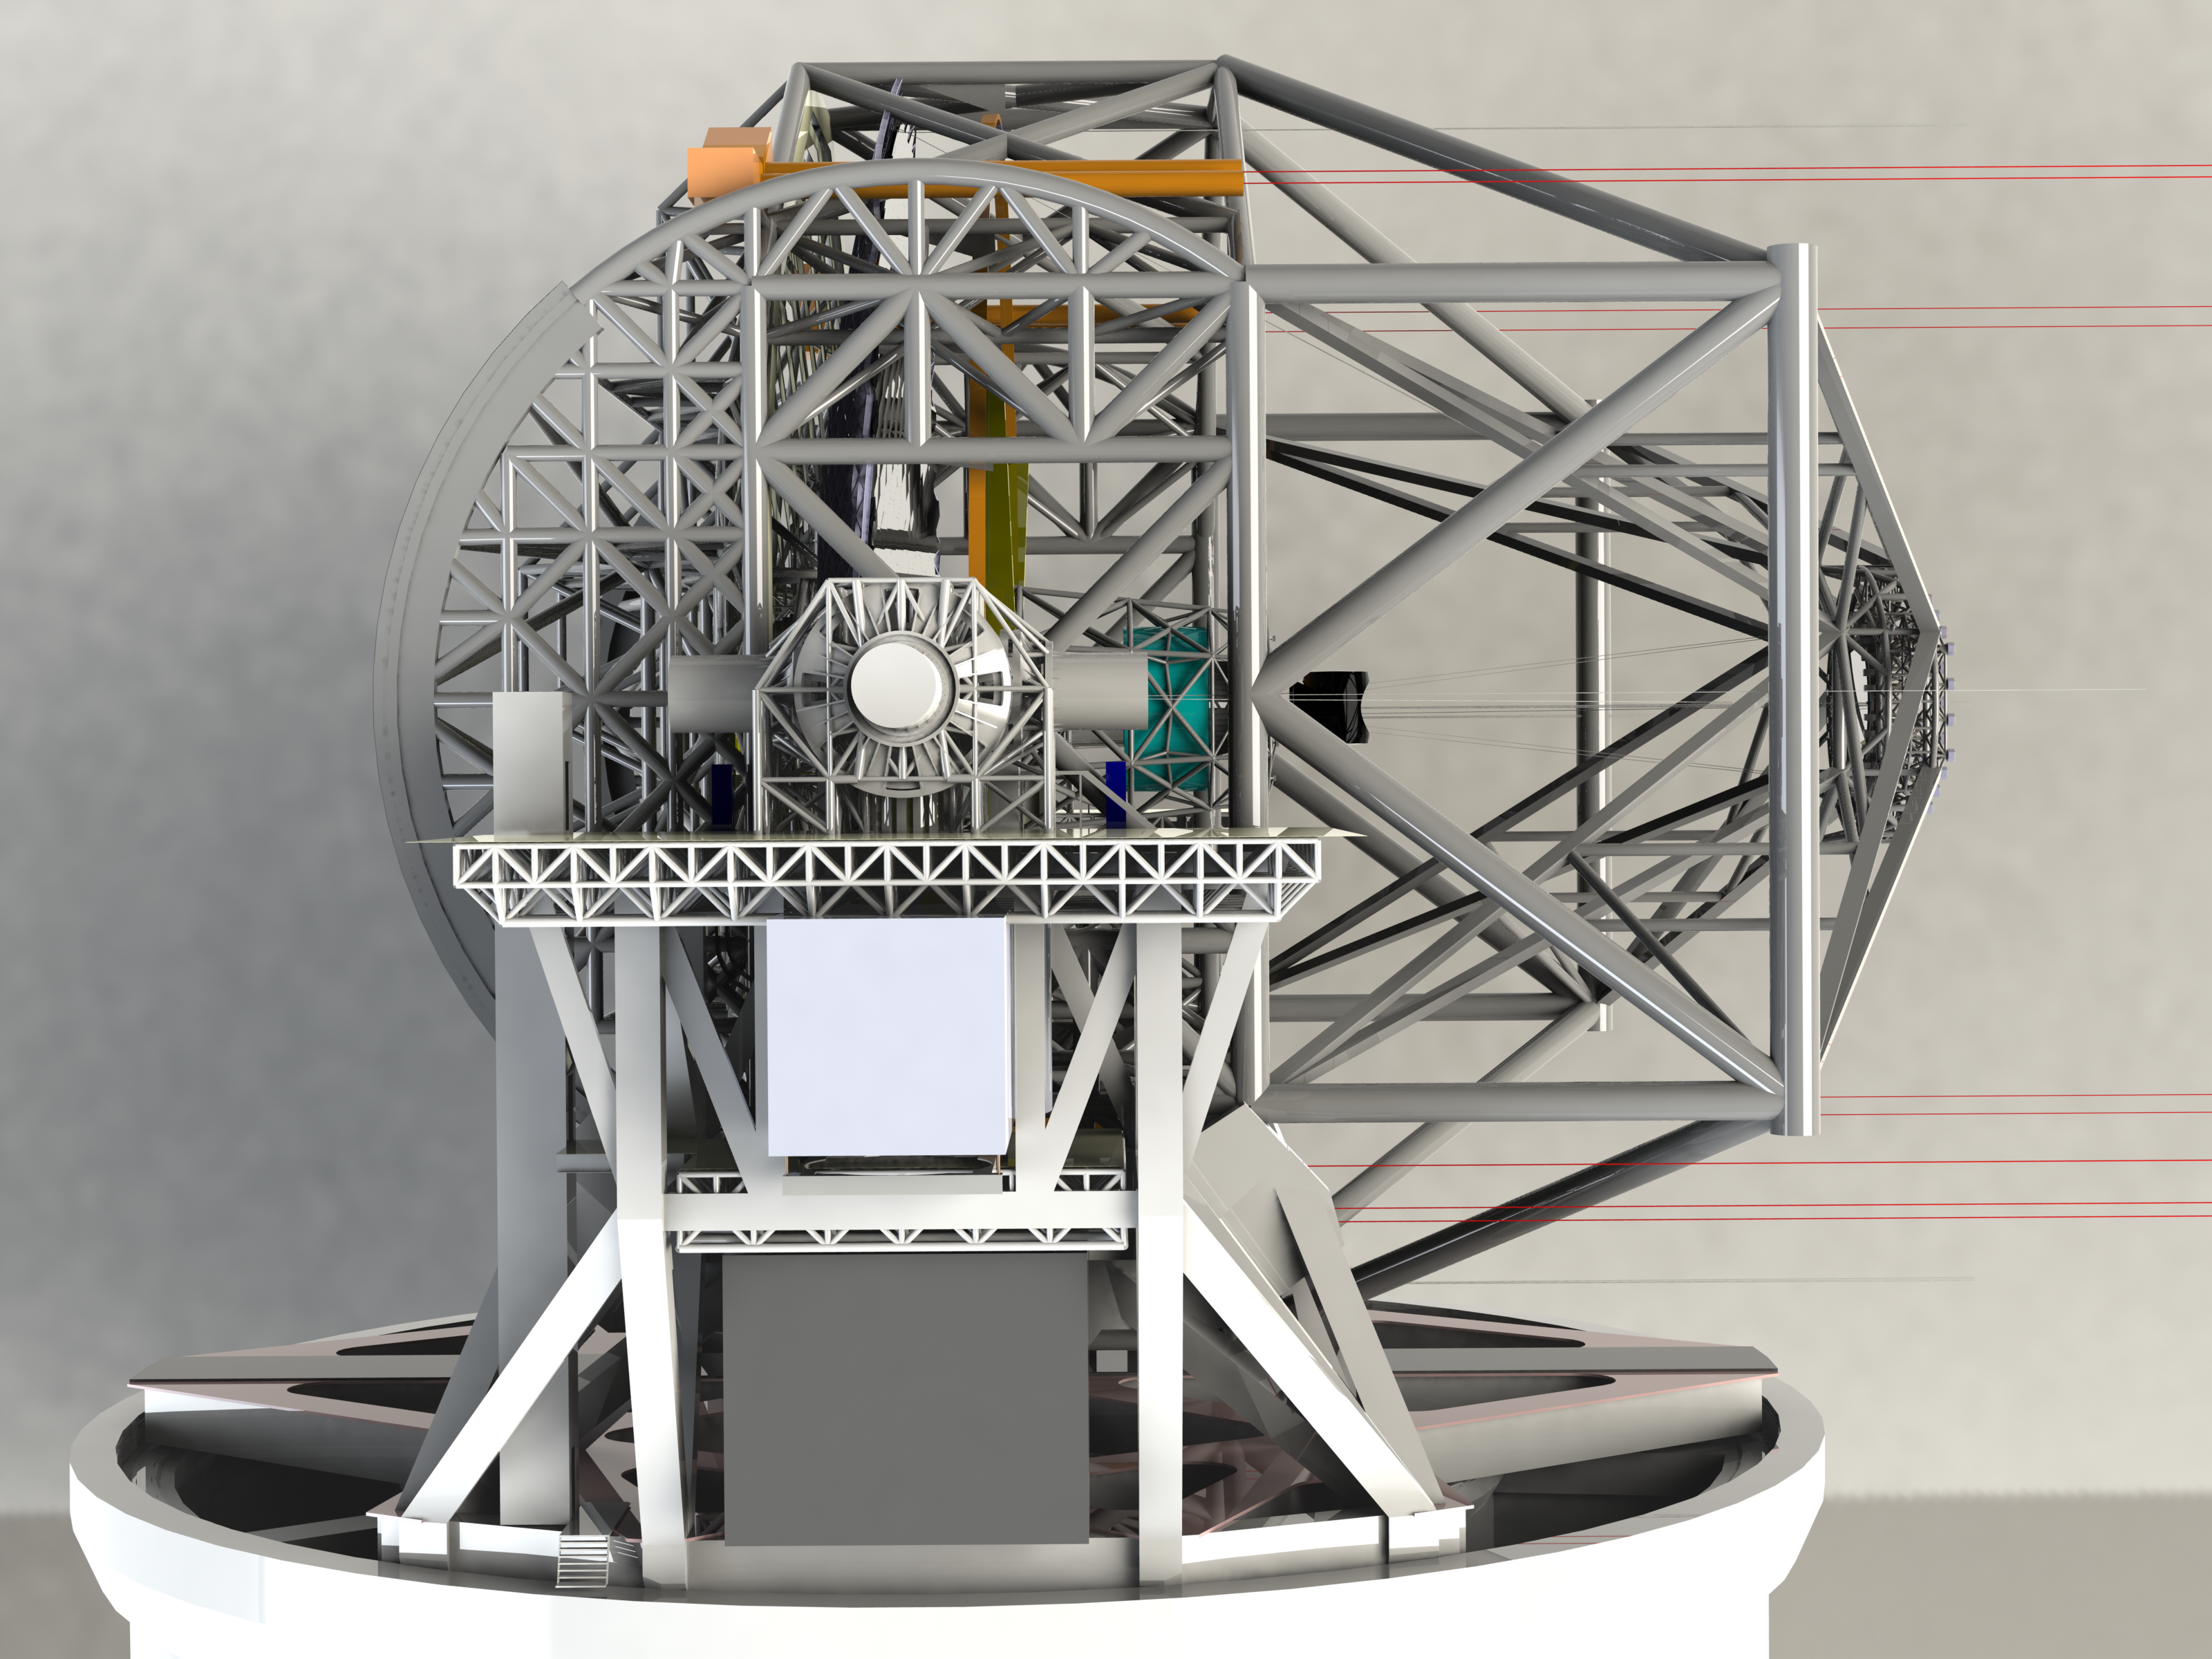

ELT 3D rendering

Rendering of the ELT telescope structure. This structure design, presented in November 2008 at the Baseline Reference Design version 3, is the result for a detailed design study and was realised together with ESO's industrial partners. The 39-metre primary mirror reflects the light first to the 4.2-metre secondary mirror hanging upside-down at 60 m height. The light is then further transmitted to mirrors 3, 4 and 5 (located in the central tower) and finally reflected to either side where the astronomical cameras sitting on the Nasmyth platforms will see nearly perfect images of the celestial objects. To assist the adaptive optics included in the telescope, telescope guide stars are created in the sky by using powerful lasers launched at the corners of the primary mirror cell.

The design for the ELT shown here was published in 2009 and is preliminary.

Credit: ESO